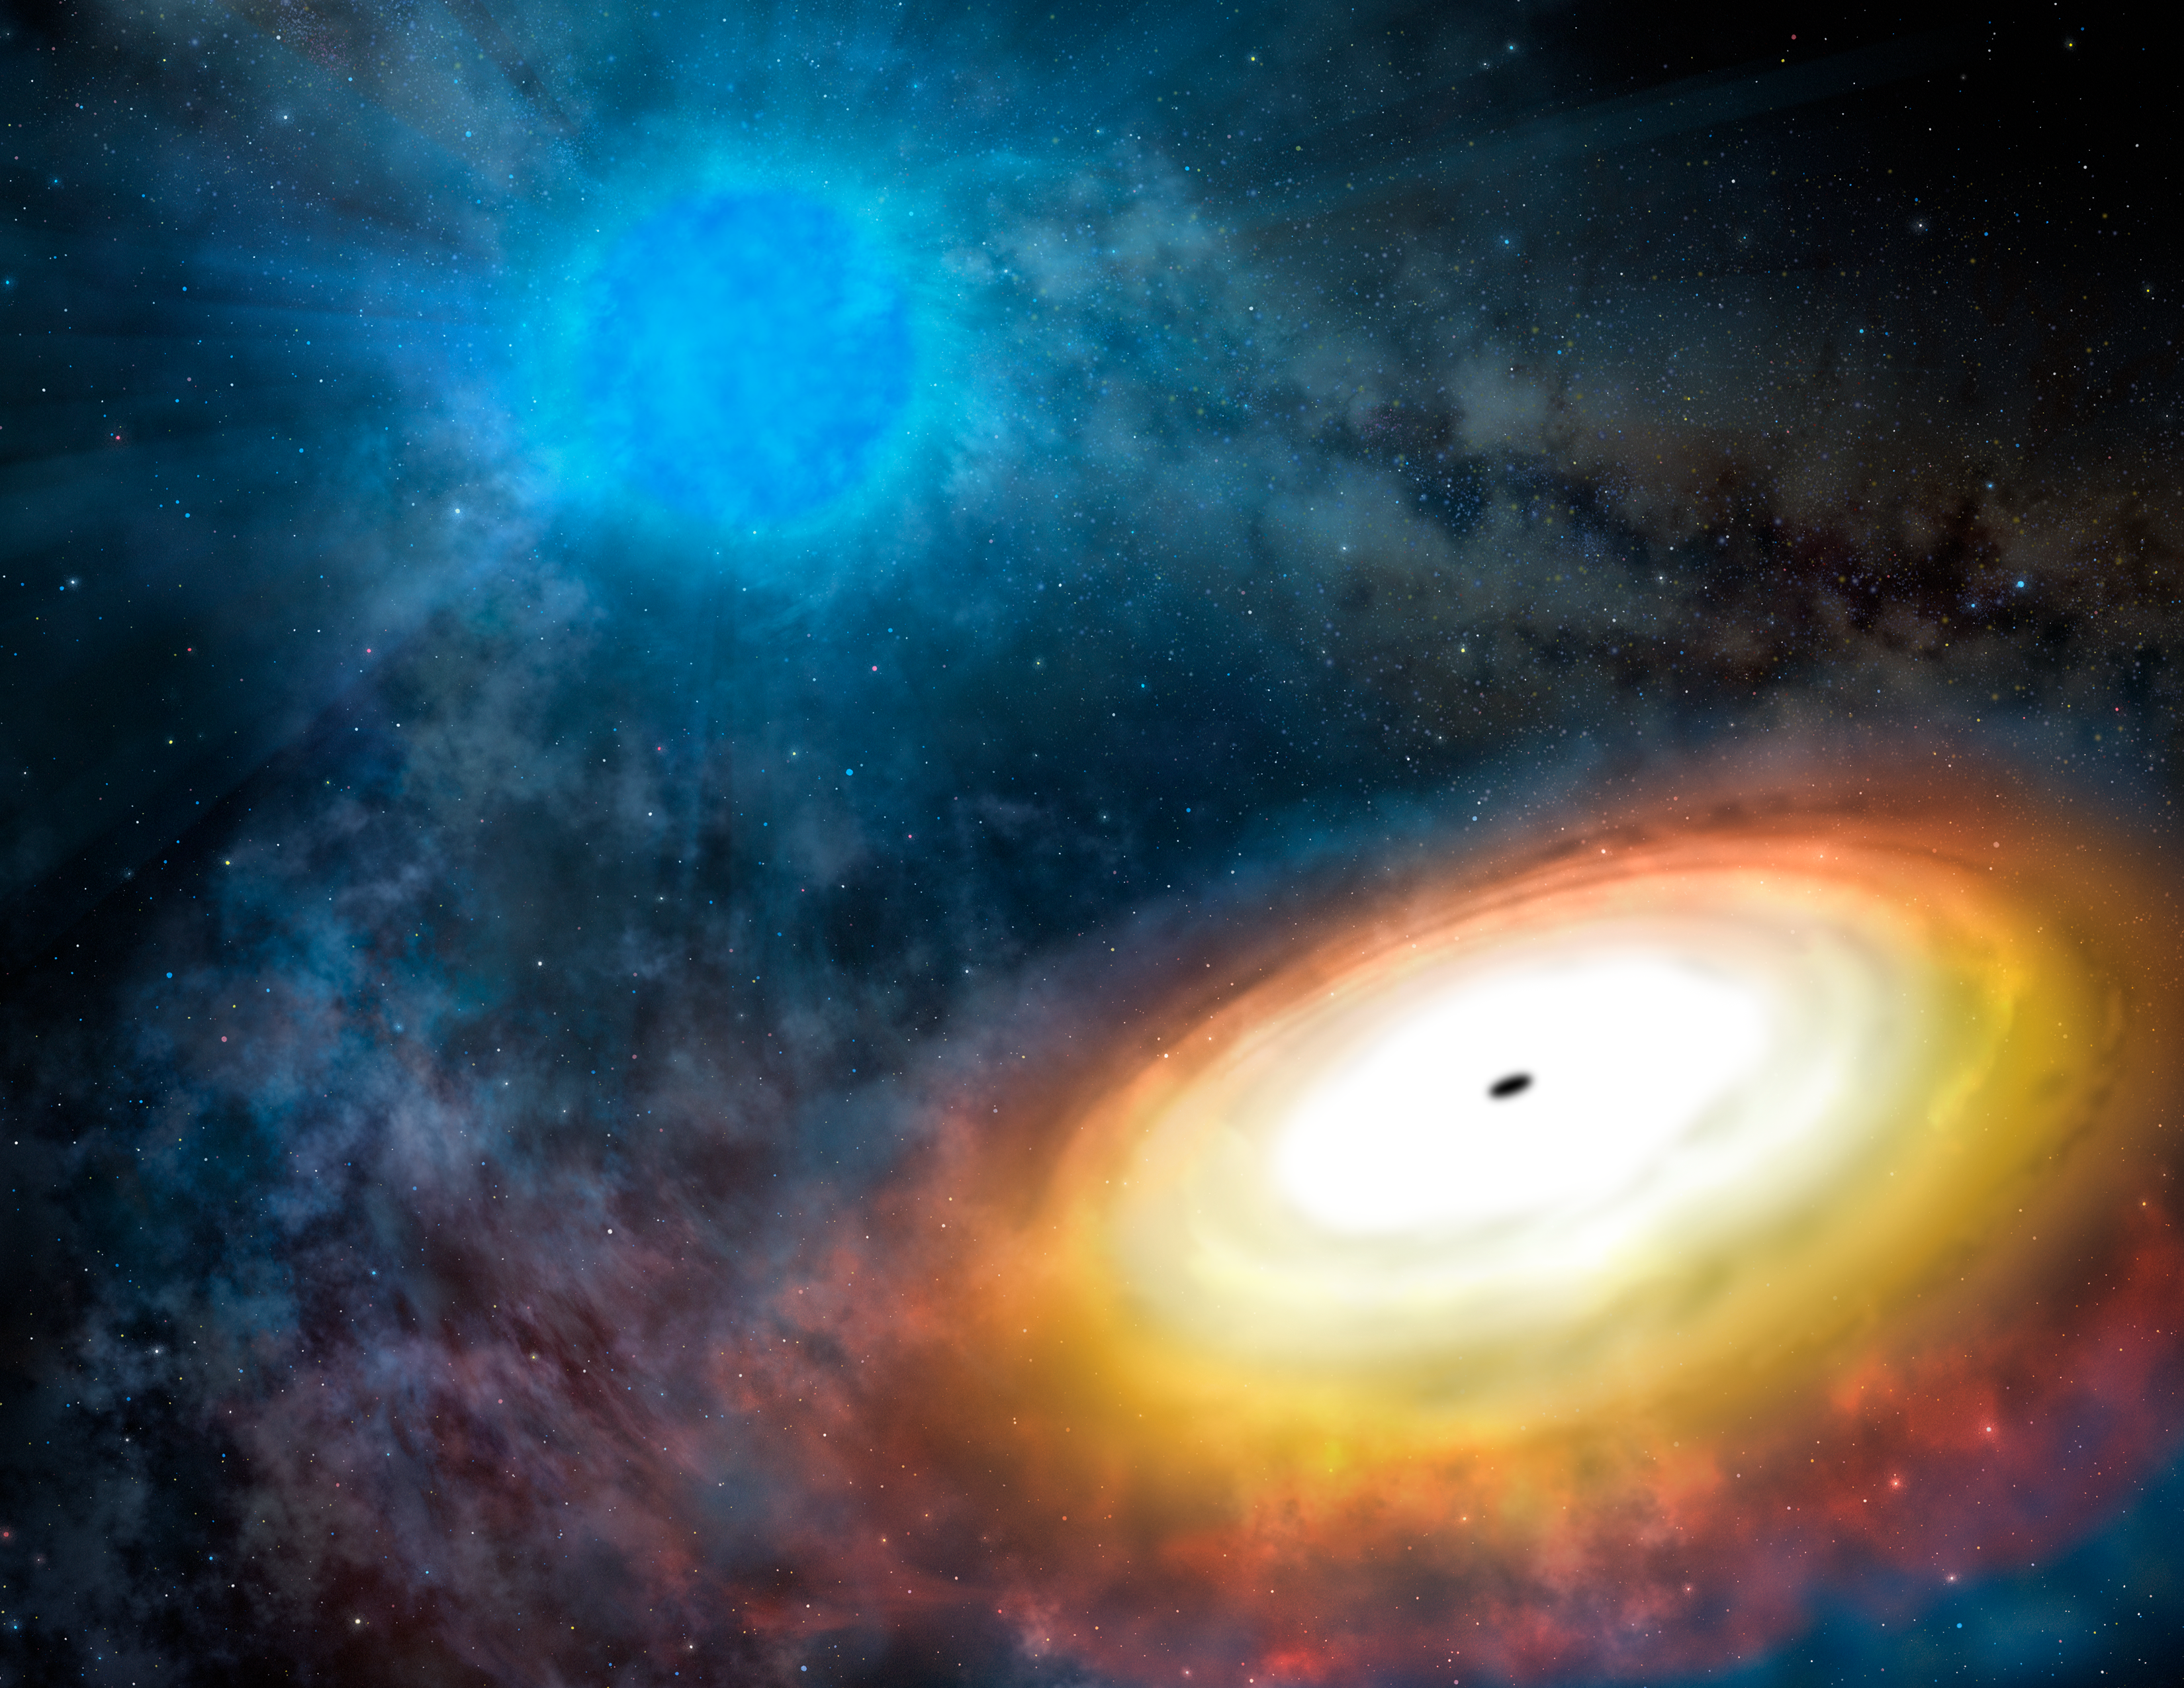

Fast, Furious, Refined: Smaller Black Holes Can Eat Plenty

Artist’s visualization of the environment around M101 ULX-1, showing a stellar-mass black hole (foreground) with accretion disk. Gas from the Wolf-Rayet star (background) feeds the black hole’s voracious appetite.

Credit: Gemini Observatory/AURA artwork by Lynette Cook.